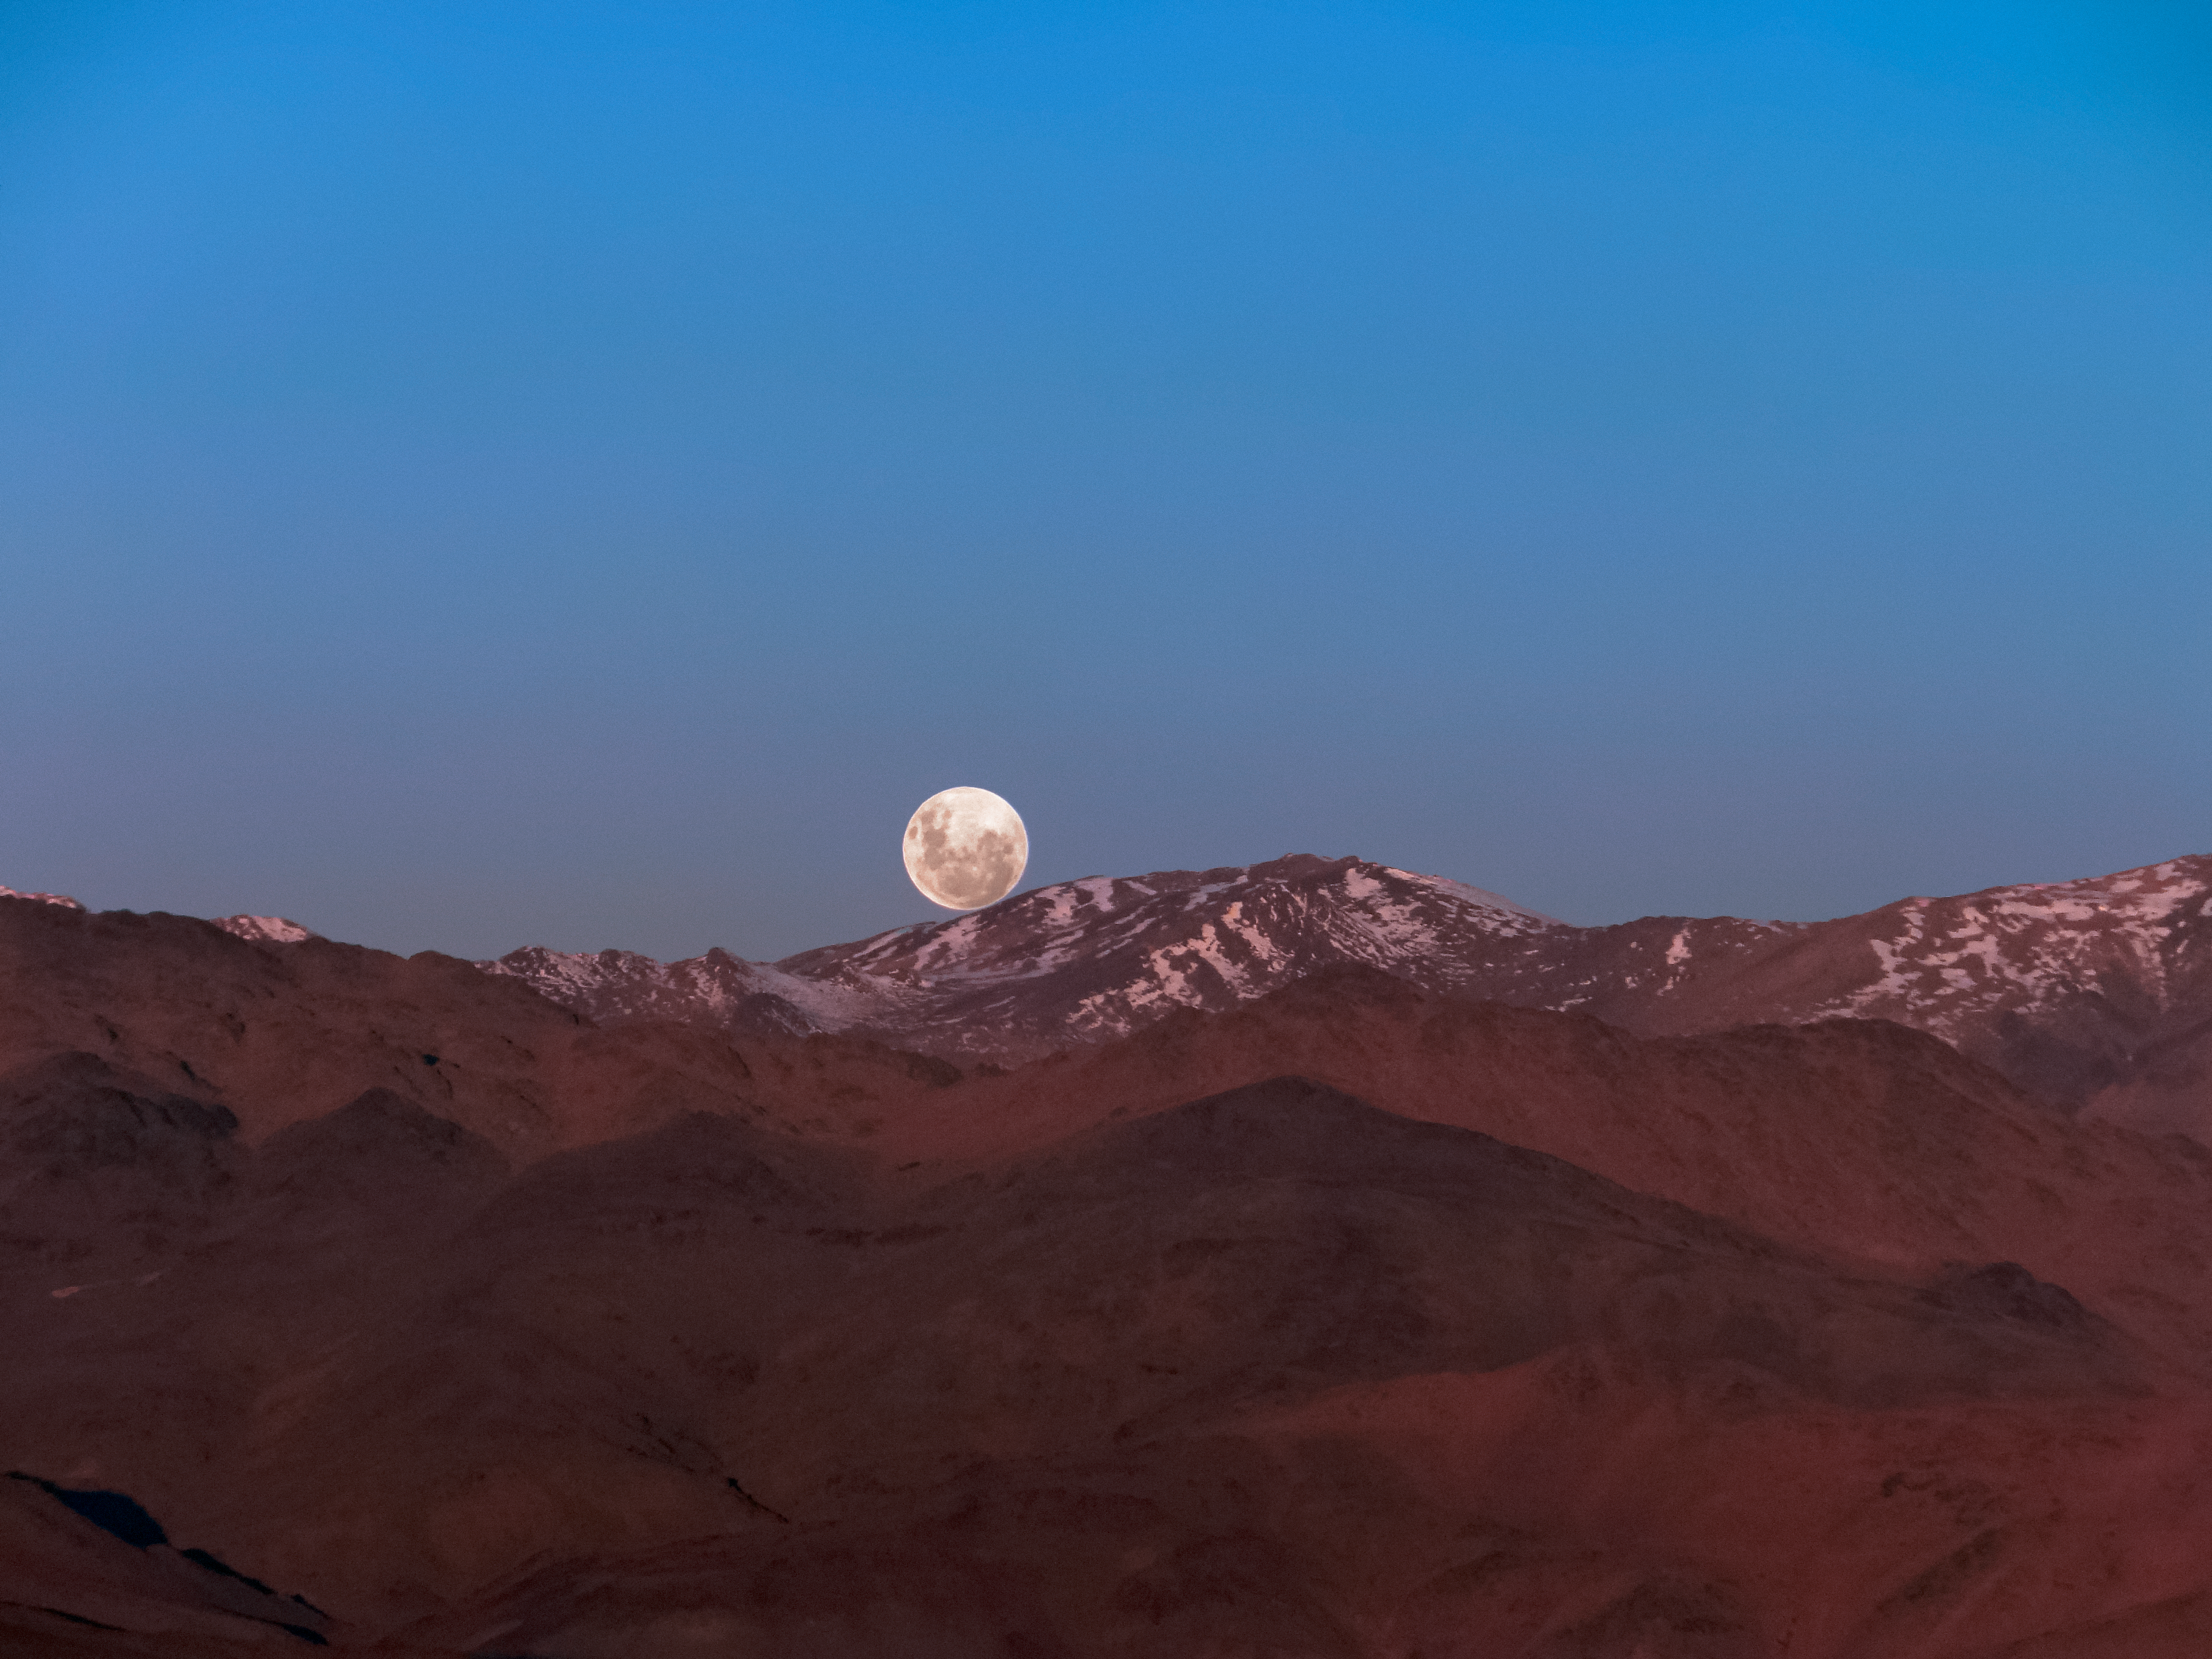

Perching atop the peaks

The full moon appears to perch atop the peaks of the Chilean Andes, in this spectacular shot from the Atacama Desert in northern Chile.

Credit: ESO/B. Rojas-Ayala